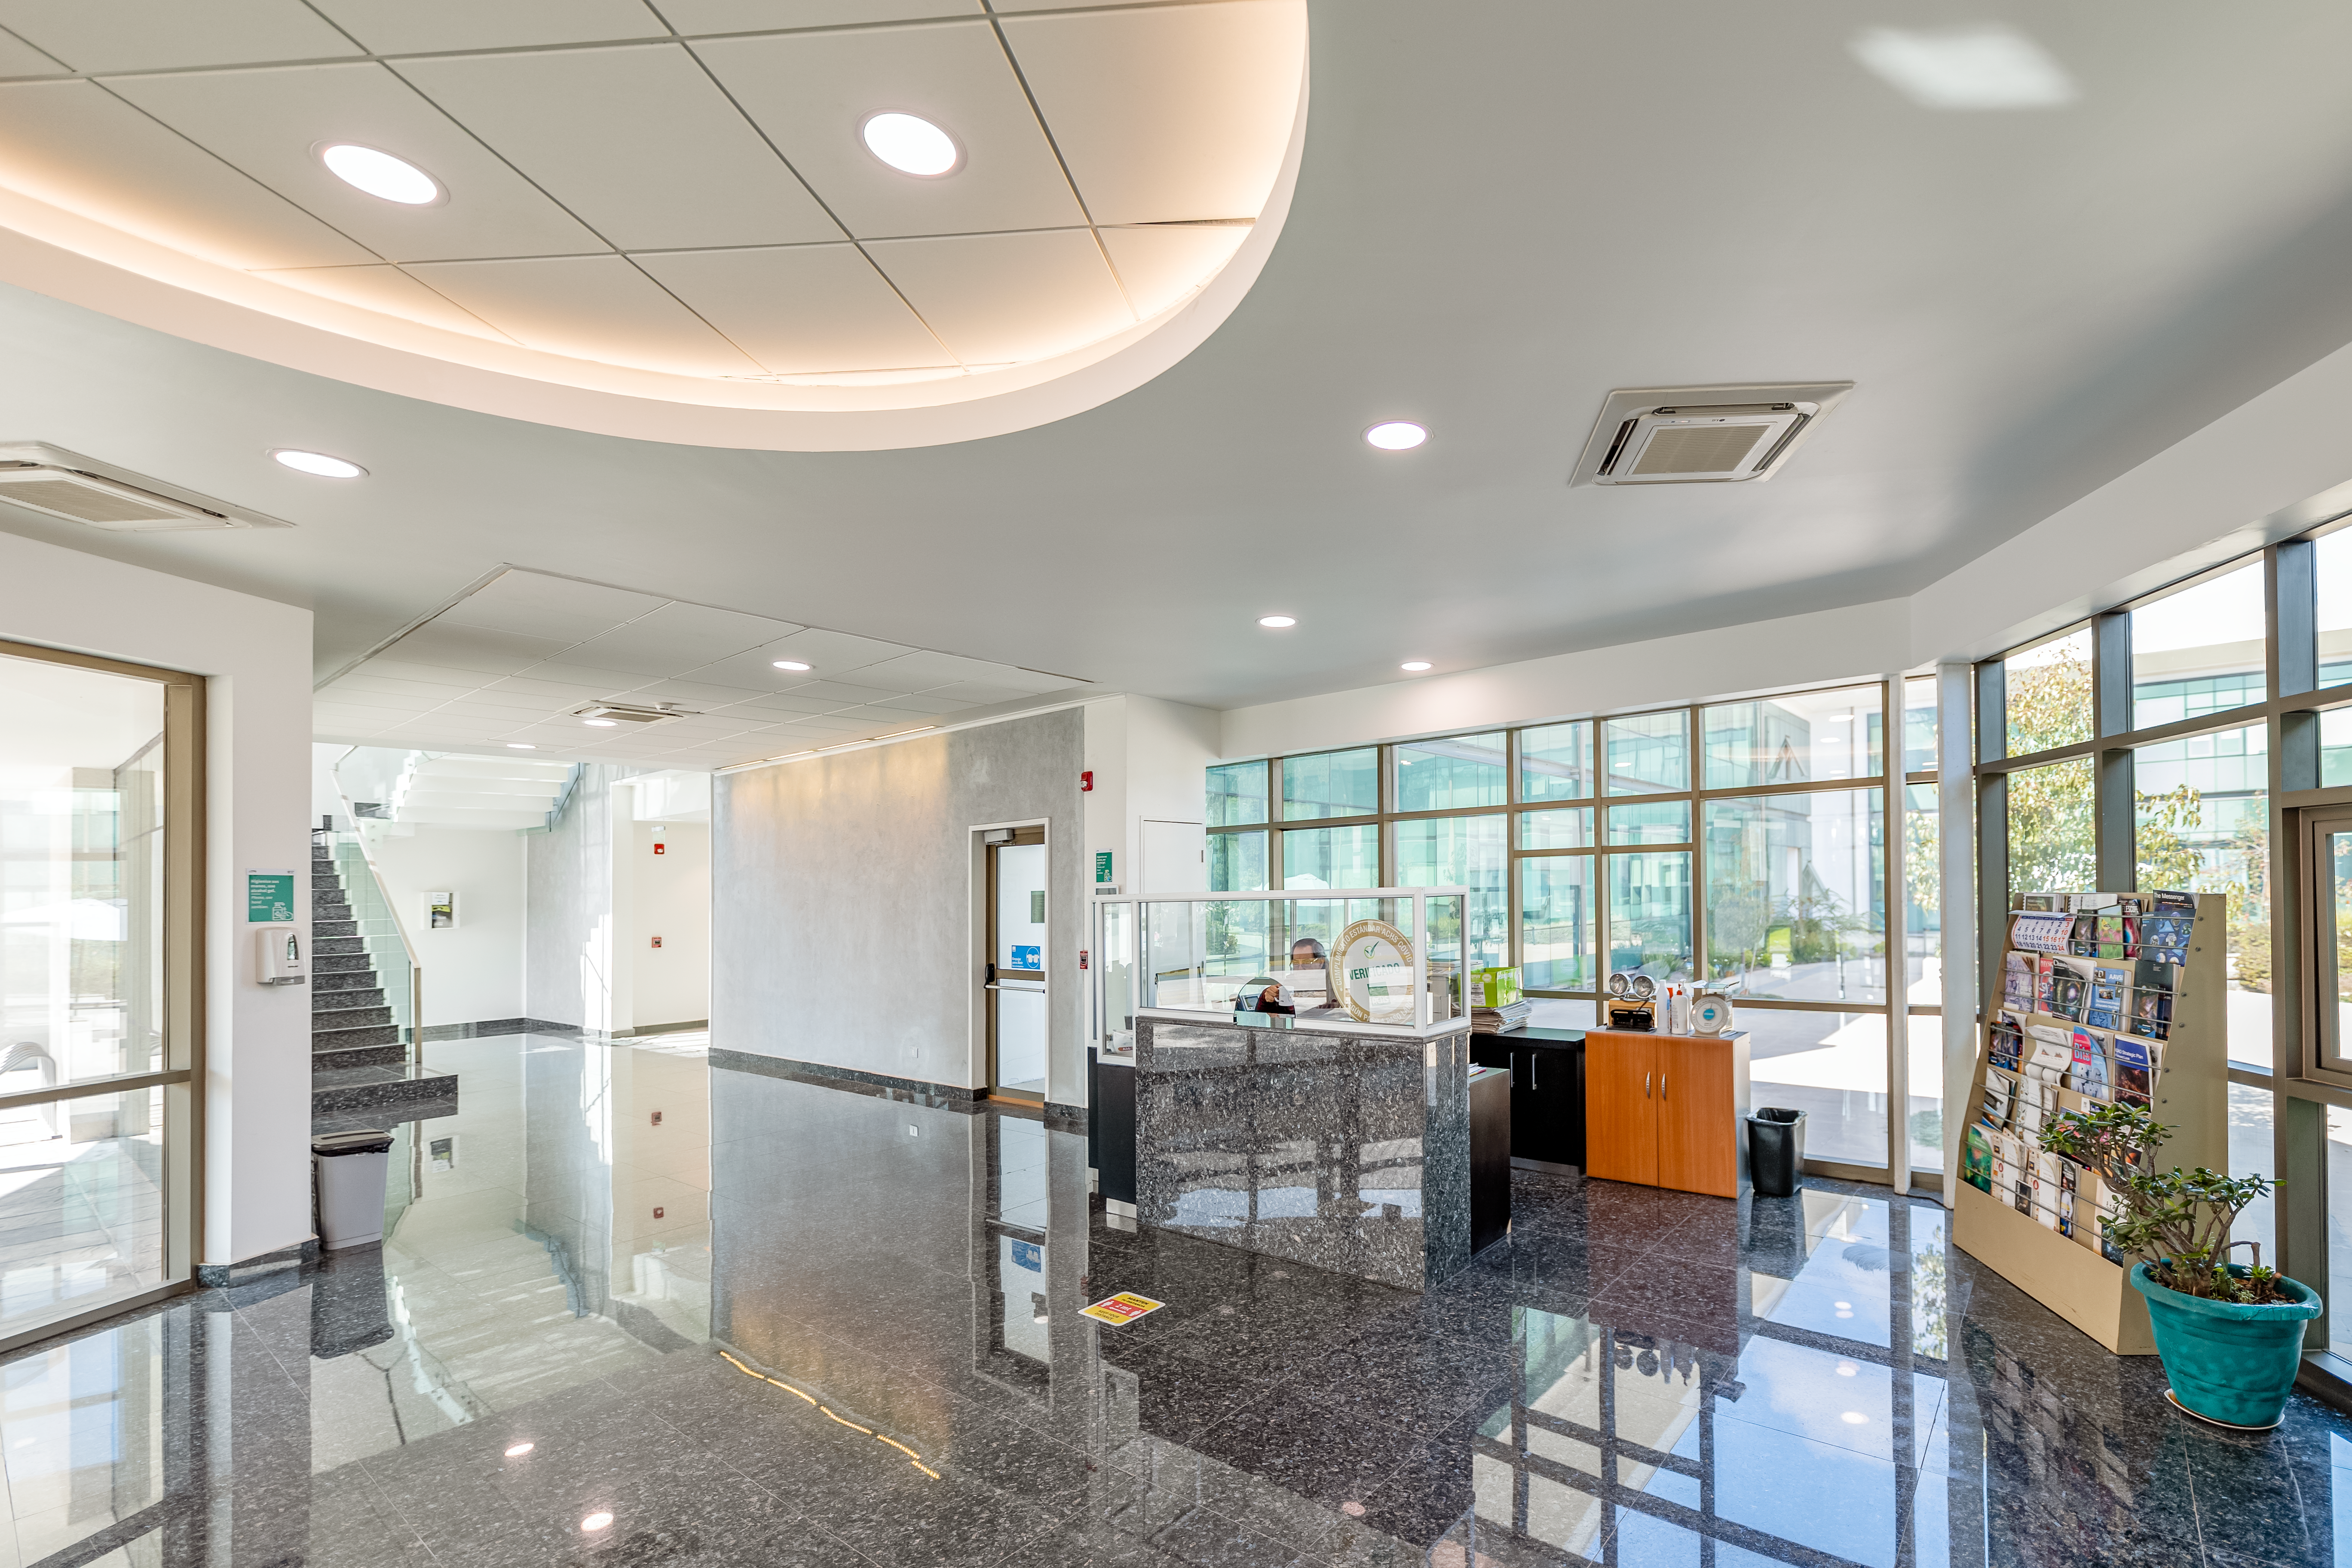

AURA Recinto Building B Entrance Hall

The entrance hall at AURA Recinto's Building B in La Serena, Chile.

Credit: NOIRLab/NSF/AURA/T. Slovinský